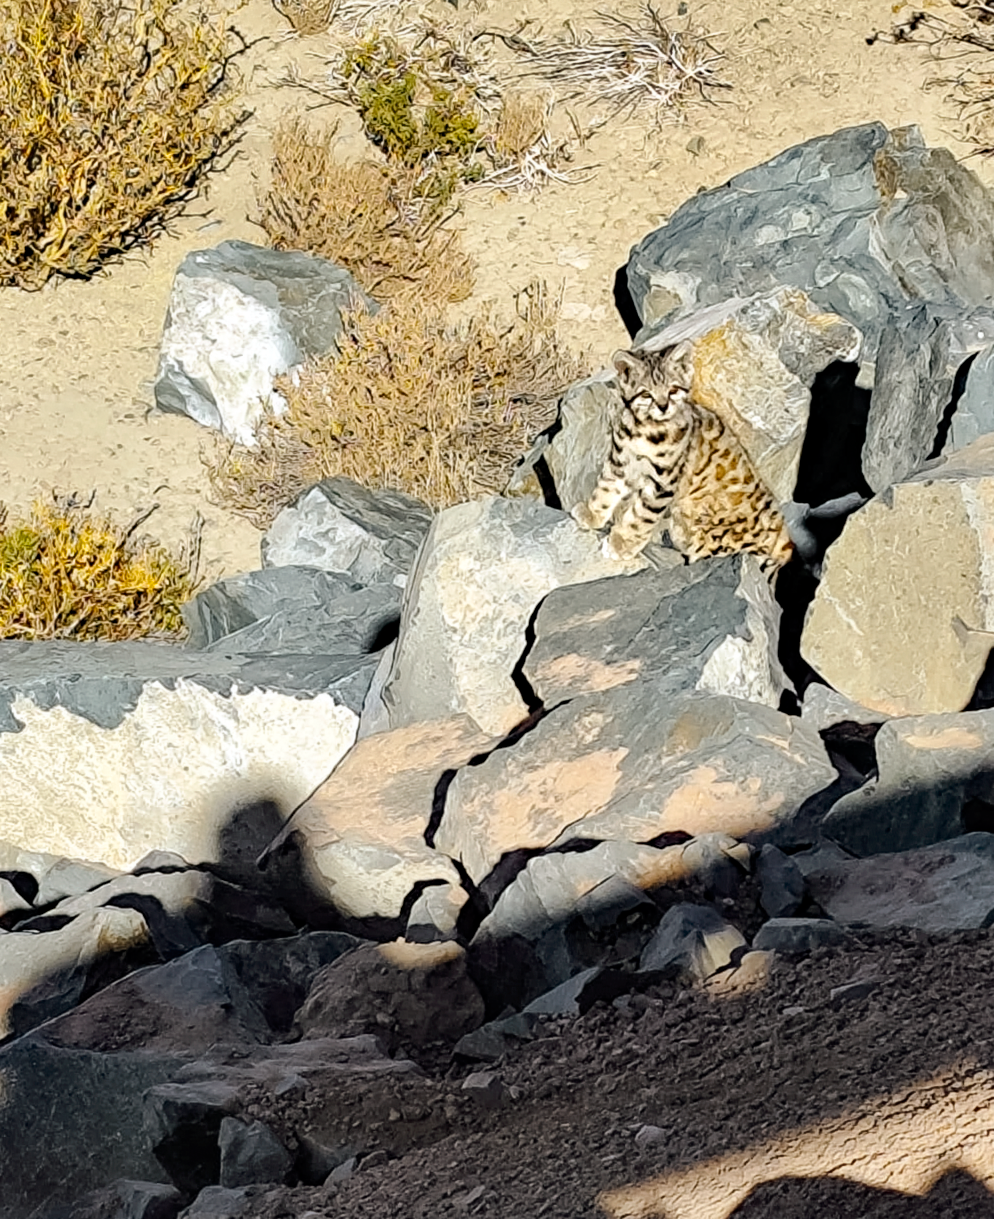

Gato Andino

A Gato Andino (Andean mountain cat) near the SOAR Telescope.

Credit: NOIRLab/NSF/AURA